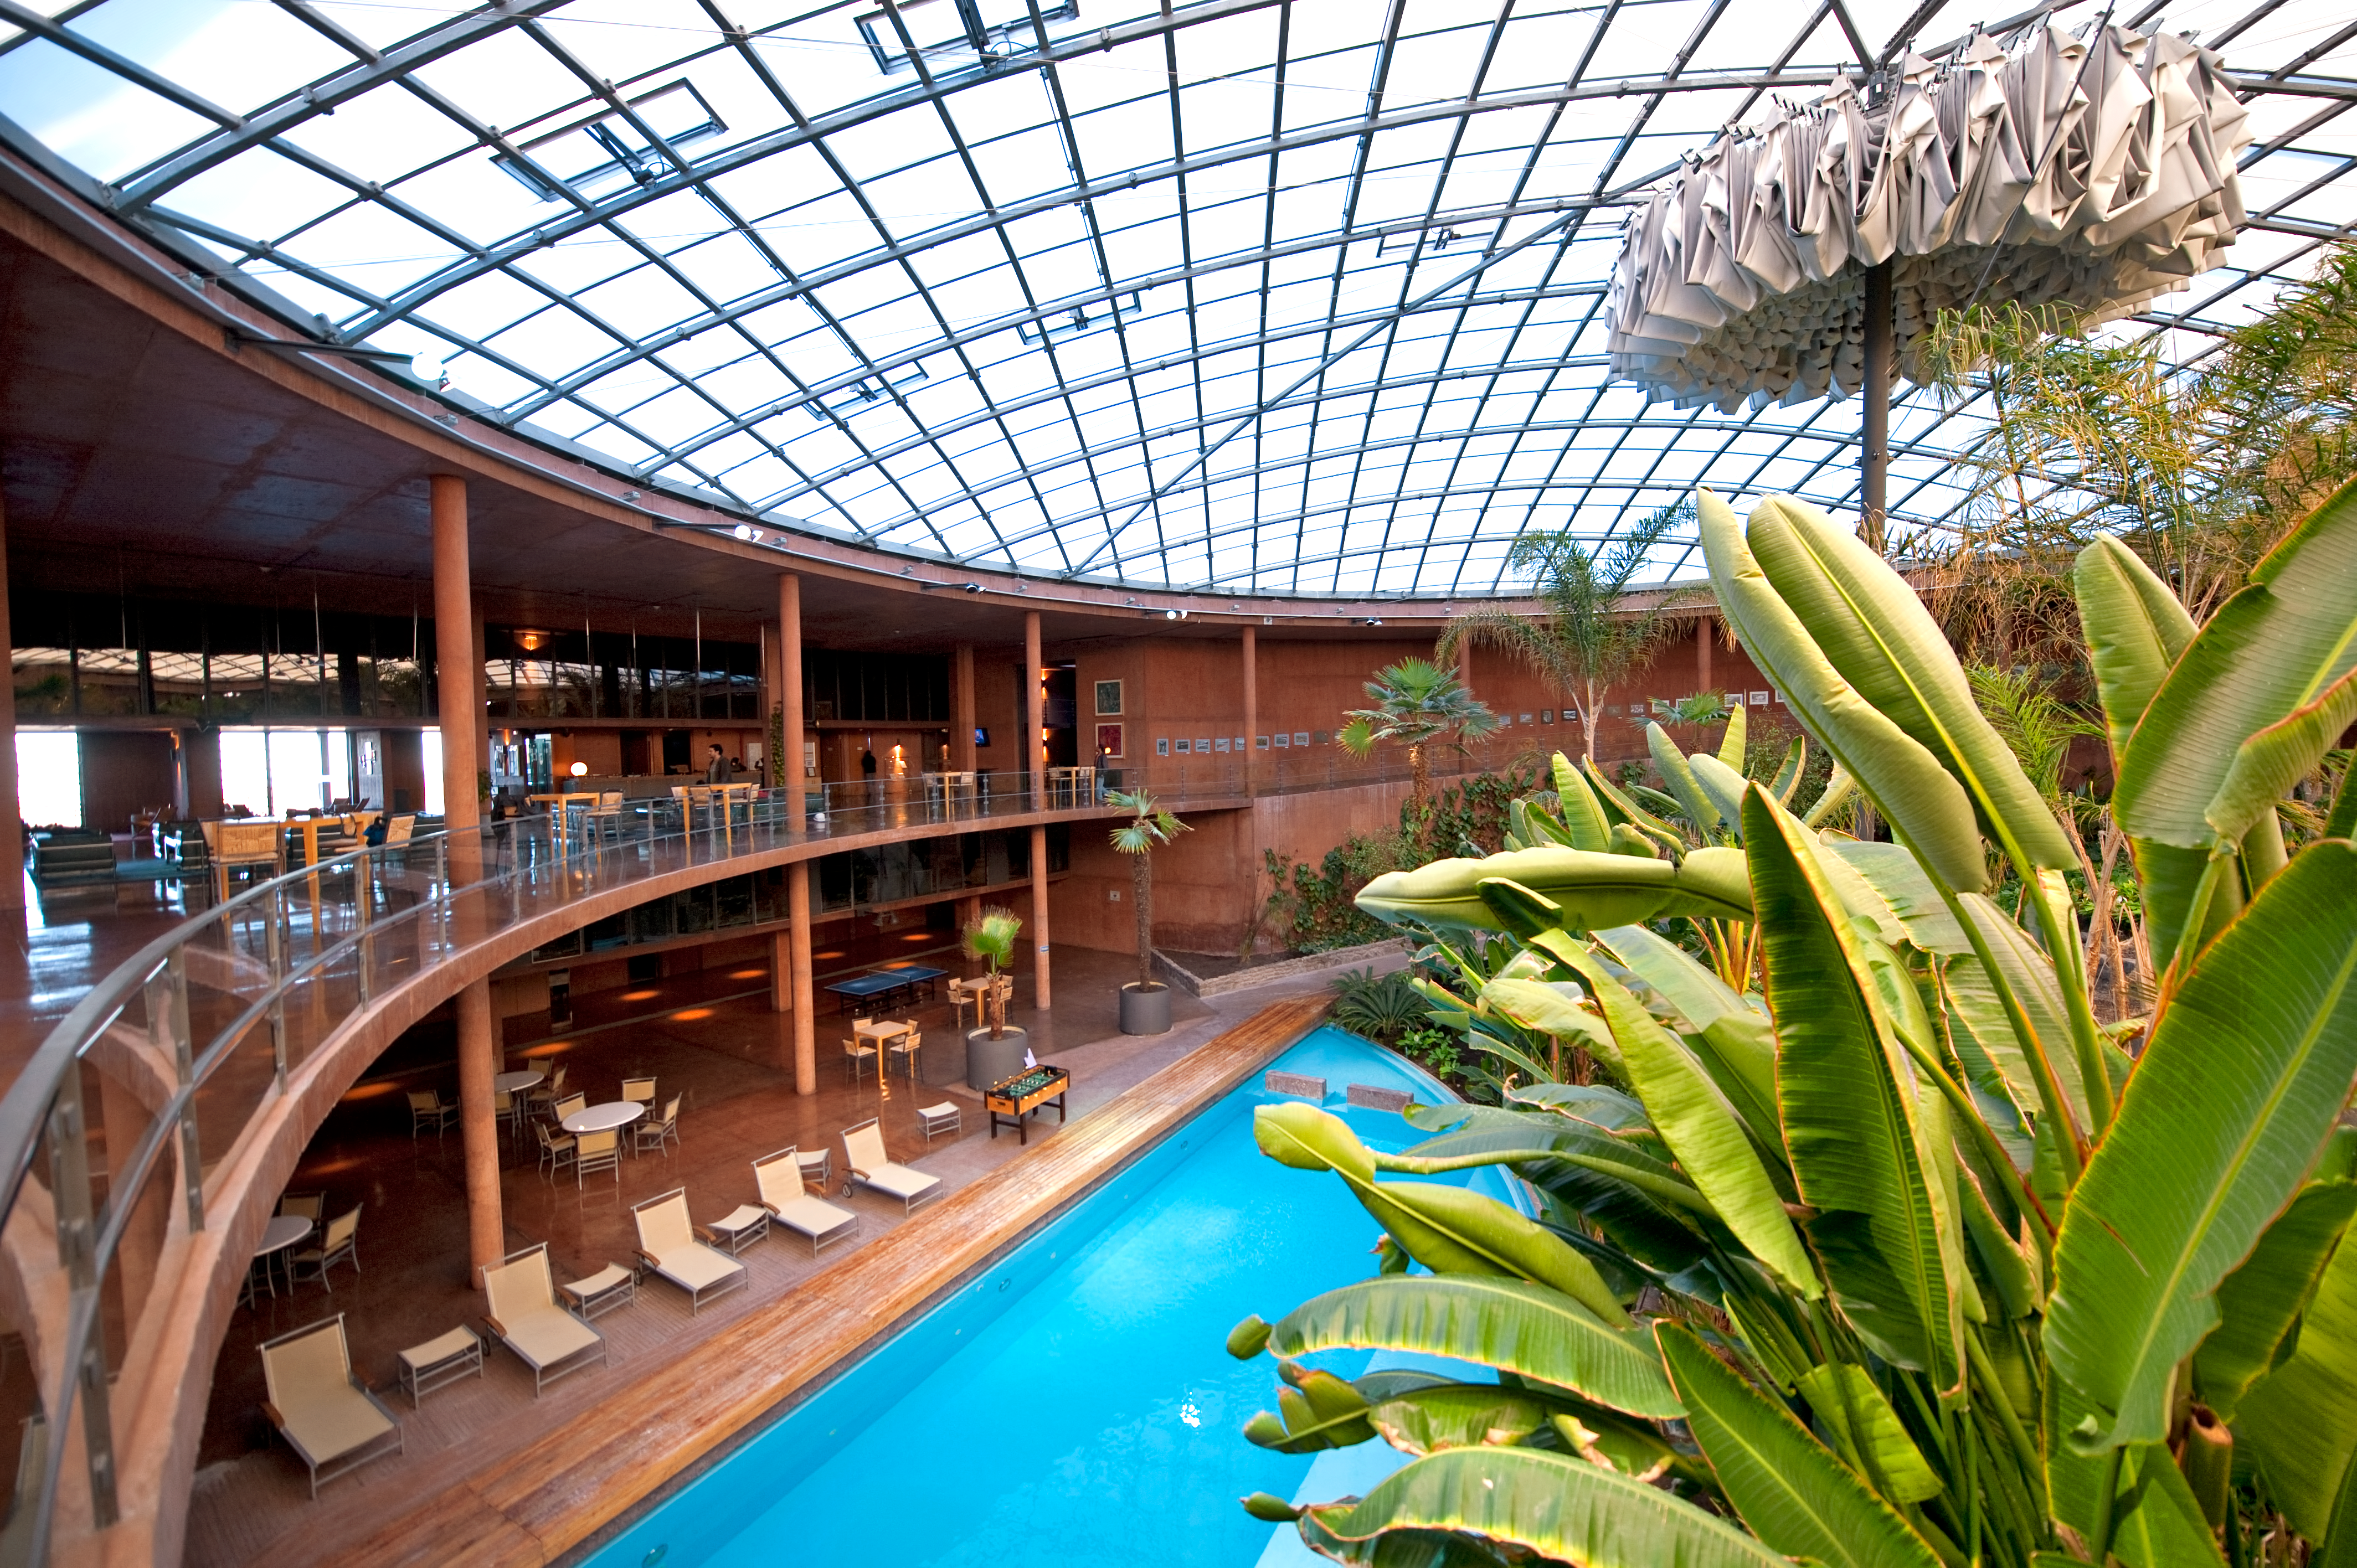

The central hall at the Paranal Residencia

Panoramic view of the central hall at the Paranal Residencia, with a swimming pool and the main indoor garden. The light for this central part of the building comes through a 35-metre-diameter dome in the ceiling. At the centre of the dome, an umbrella-shaped blackout curtain automatically opens at sunset, to avoid any escape of artificial light, potentially dangerous for astronomical observations. The curtain closes automatically at sunrise and remains folded during the day. The garden and the swimming pool keep a certain level of humidity inside the building, providing a more comfortable environment for the people who work at one of the driest sites on Earth. This award-winning construction was designed by German architects Auer+Weber.

Credit: ESO/José Francisco Salgado (josefrancisco.org)